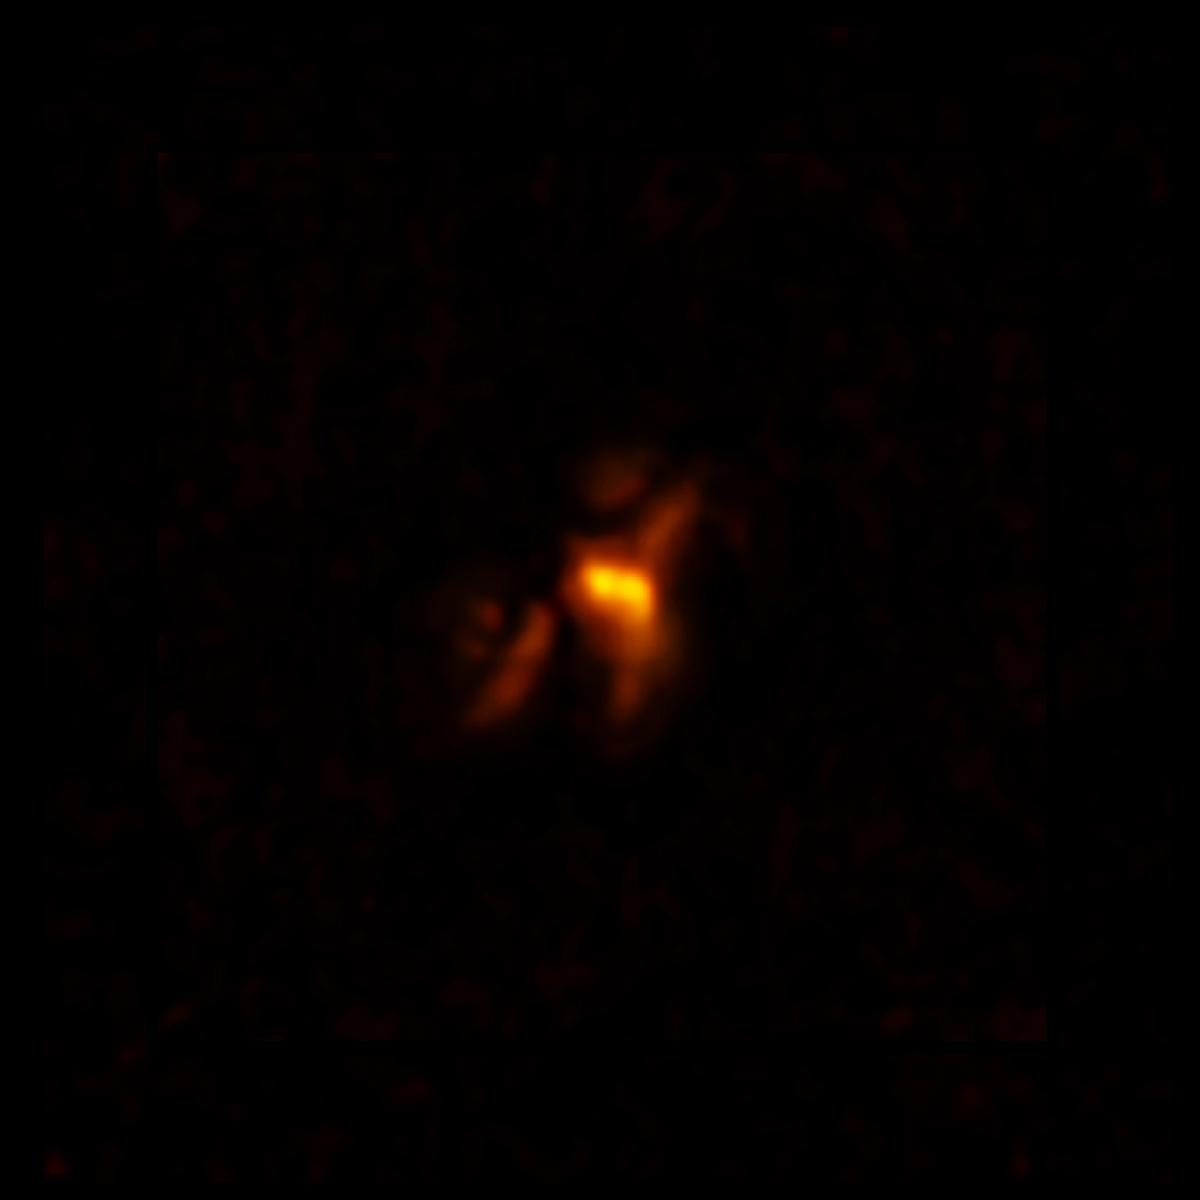

ALMA image of cold molecular gas at the heart of the Phoenix Cluster

The filaments extending from the center hug enormous radio bubbles created by jets from a supermassive black hole. This discovery sheds light on the complex relationship between a supermassive black hole and its host galaxy.

Credit: ALMA (ESO/NAOJ/NRAO), H. Russell et al.; B. Saxton (NRAO/AUI/NSF)